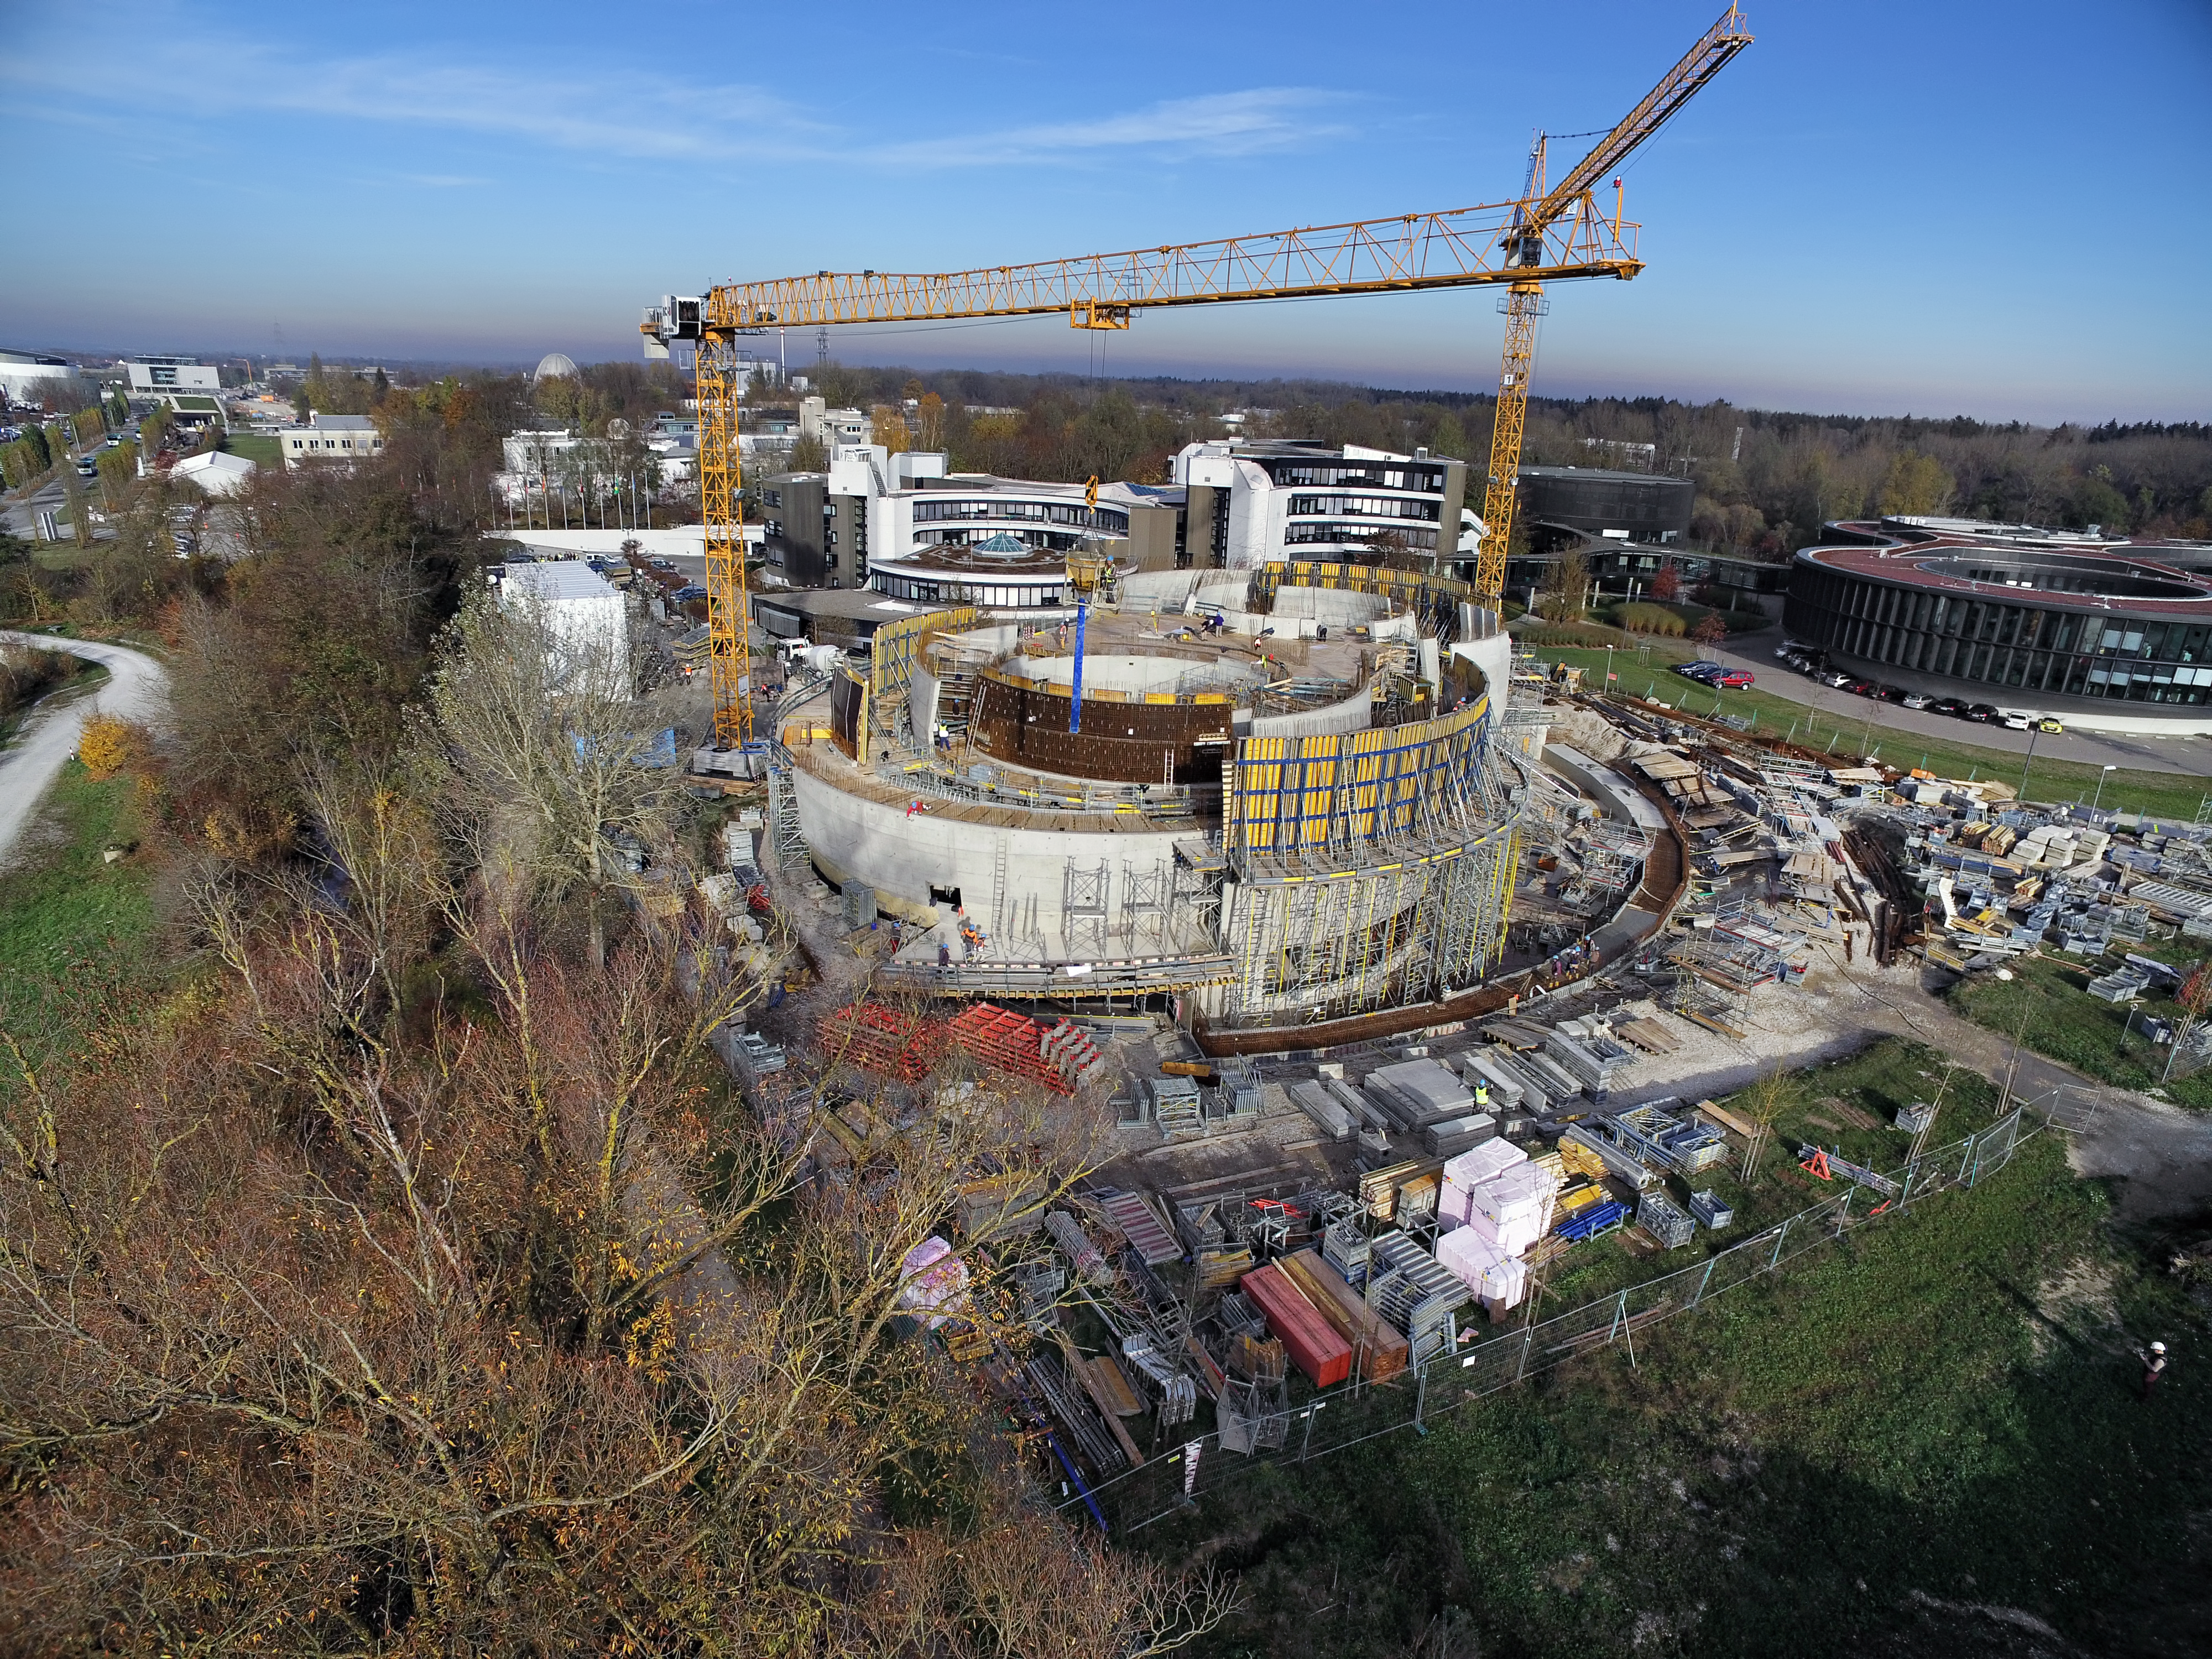

A Supernova in progress!

This drone photograph shows the construction of ESO's Supernova Planetarium & Visitor Centre from a dizzying perspective.

Credit: TUM-FSD/ESO. Supported by Autel Robotics and TUM-FSD